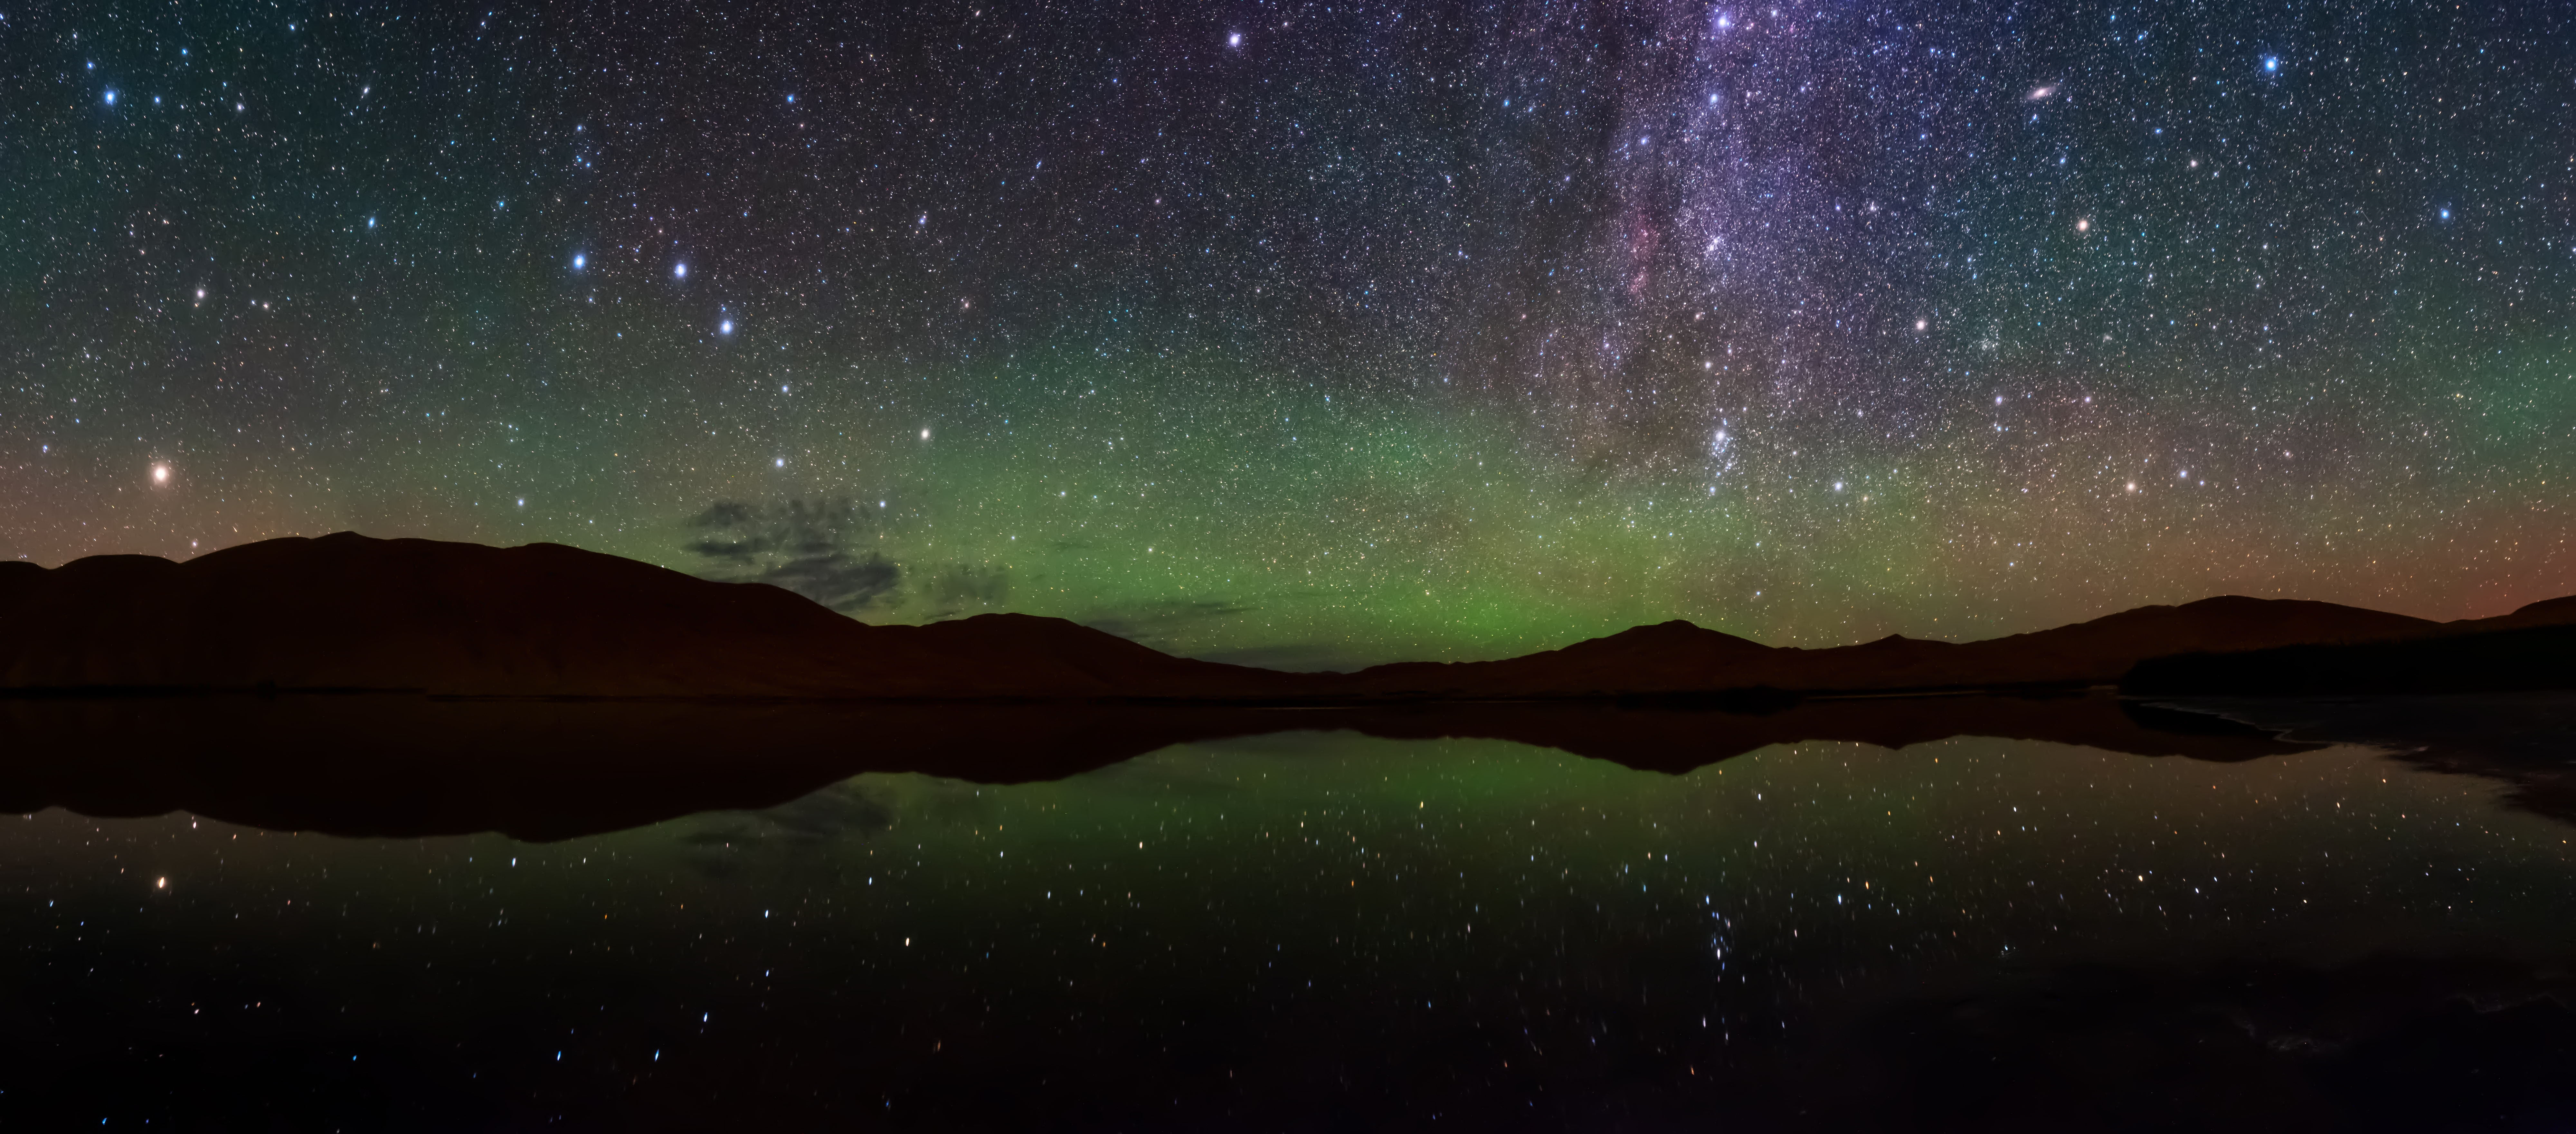

Dreamlike Starry Sky and Airglow

Image title: Dreamlike Starry Sky and Airglow
Author: Likai Lin
Country: China, Nanjing

This spectacular image shows a range of prominent constellations visible in the night sky over the desert of inner Mongolia, taken in August 2019. The yellowish star in the bottom left side is Arcturus, one of the brightest stars in the night sky, and the brightest in the constellation Boötes. The handle of the Big Dipper points towards this bright star and the Dipper is also visible above Boötes. The Northern Dipper (Bei Dou) is a traditional Chinese constellation. It is considered a chariot in which the Judges for Nobility are sitting. Arcturus is considered a single-star asterism, named the Horn, which forms part of the Chinese super-constellation for the spring, the Azure Dragon of the East. The front of the Northern Dipper points towards the star at the top of the photograph which is now called Polaris, the northern Pole Star. In ancient China, there was no bright star at the pole, so the stars in the nearest vicinity of the pole were considered to belong to the emperor and his family in the constellation the Purple Forbidden Palace. At least as early as mediaeval times, Polaris was considered part of the constellation of the Great Emperor of Heaven.

Corona Borealis is also visible in the top right corner of this image, although not in its completeness. It is called the Coiled Thong in China. With its characteristic semi-circular shape, this is one of the smaller constellations of the 88 modern ones, but also can be traced back at least three or four millennia through the Roman “Crown”, the Greek wedding “Wreath”, and the Babylonian “Asterism of Dignity”. The modern name literally means “Northern Crown” in Latin.

At the upper-right edge of the image, we find the part of the modern constellation Cassiopeia that is considered the Flying Corridor and an Auxiliary Road in ancient China. The W-shape of Cassiopeia is cut off by the edge of the photograph but the constellations to its south and southeast, Andromeda and Perseus, are clearly recognisable. Prominently we see the Andromeda galaxy, the most distant object that is visible to the unaided eye. It is located at the outermost outliers of the band of the Milky Way, which could explain why it has not been mentioned explicitly in ancient star catalogues, as it was mistakenly thought to be part of the Milky Way. The photograph also shows clearly reddish parts of the Milky Way that don’t appear bright to the naked eye, and also open clusters that are formed from the same molecular cloud, i.e., groups of stars with similar ages. This region is part of many big and small asterisms in traditional Chinese uranology.

Also see image in Zenodo: https://doi.org/10.5281/zenodo.7425254

Credit: Likai Lin/IAU OAE